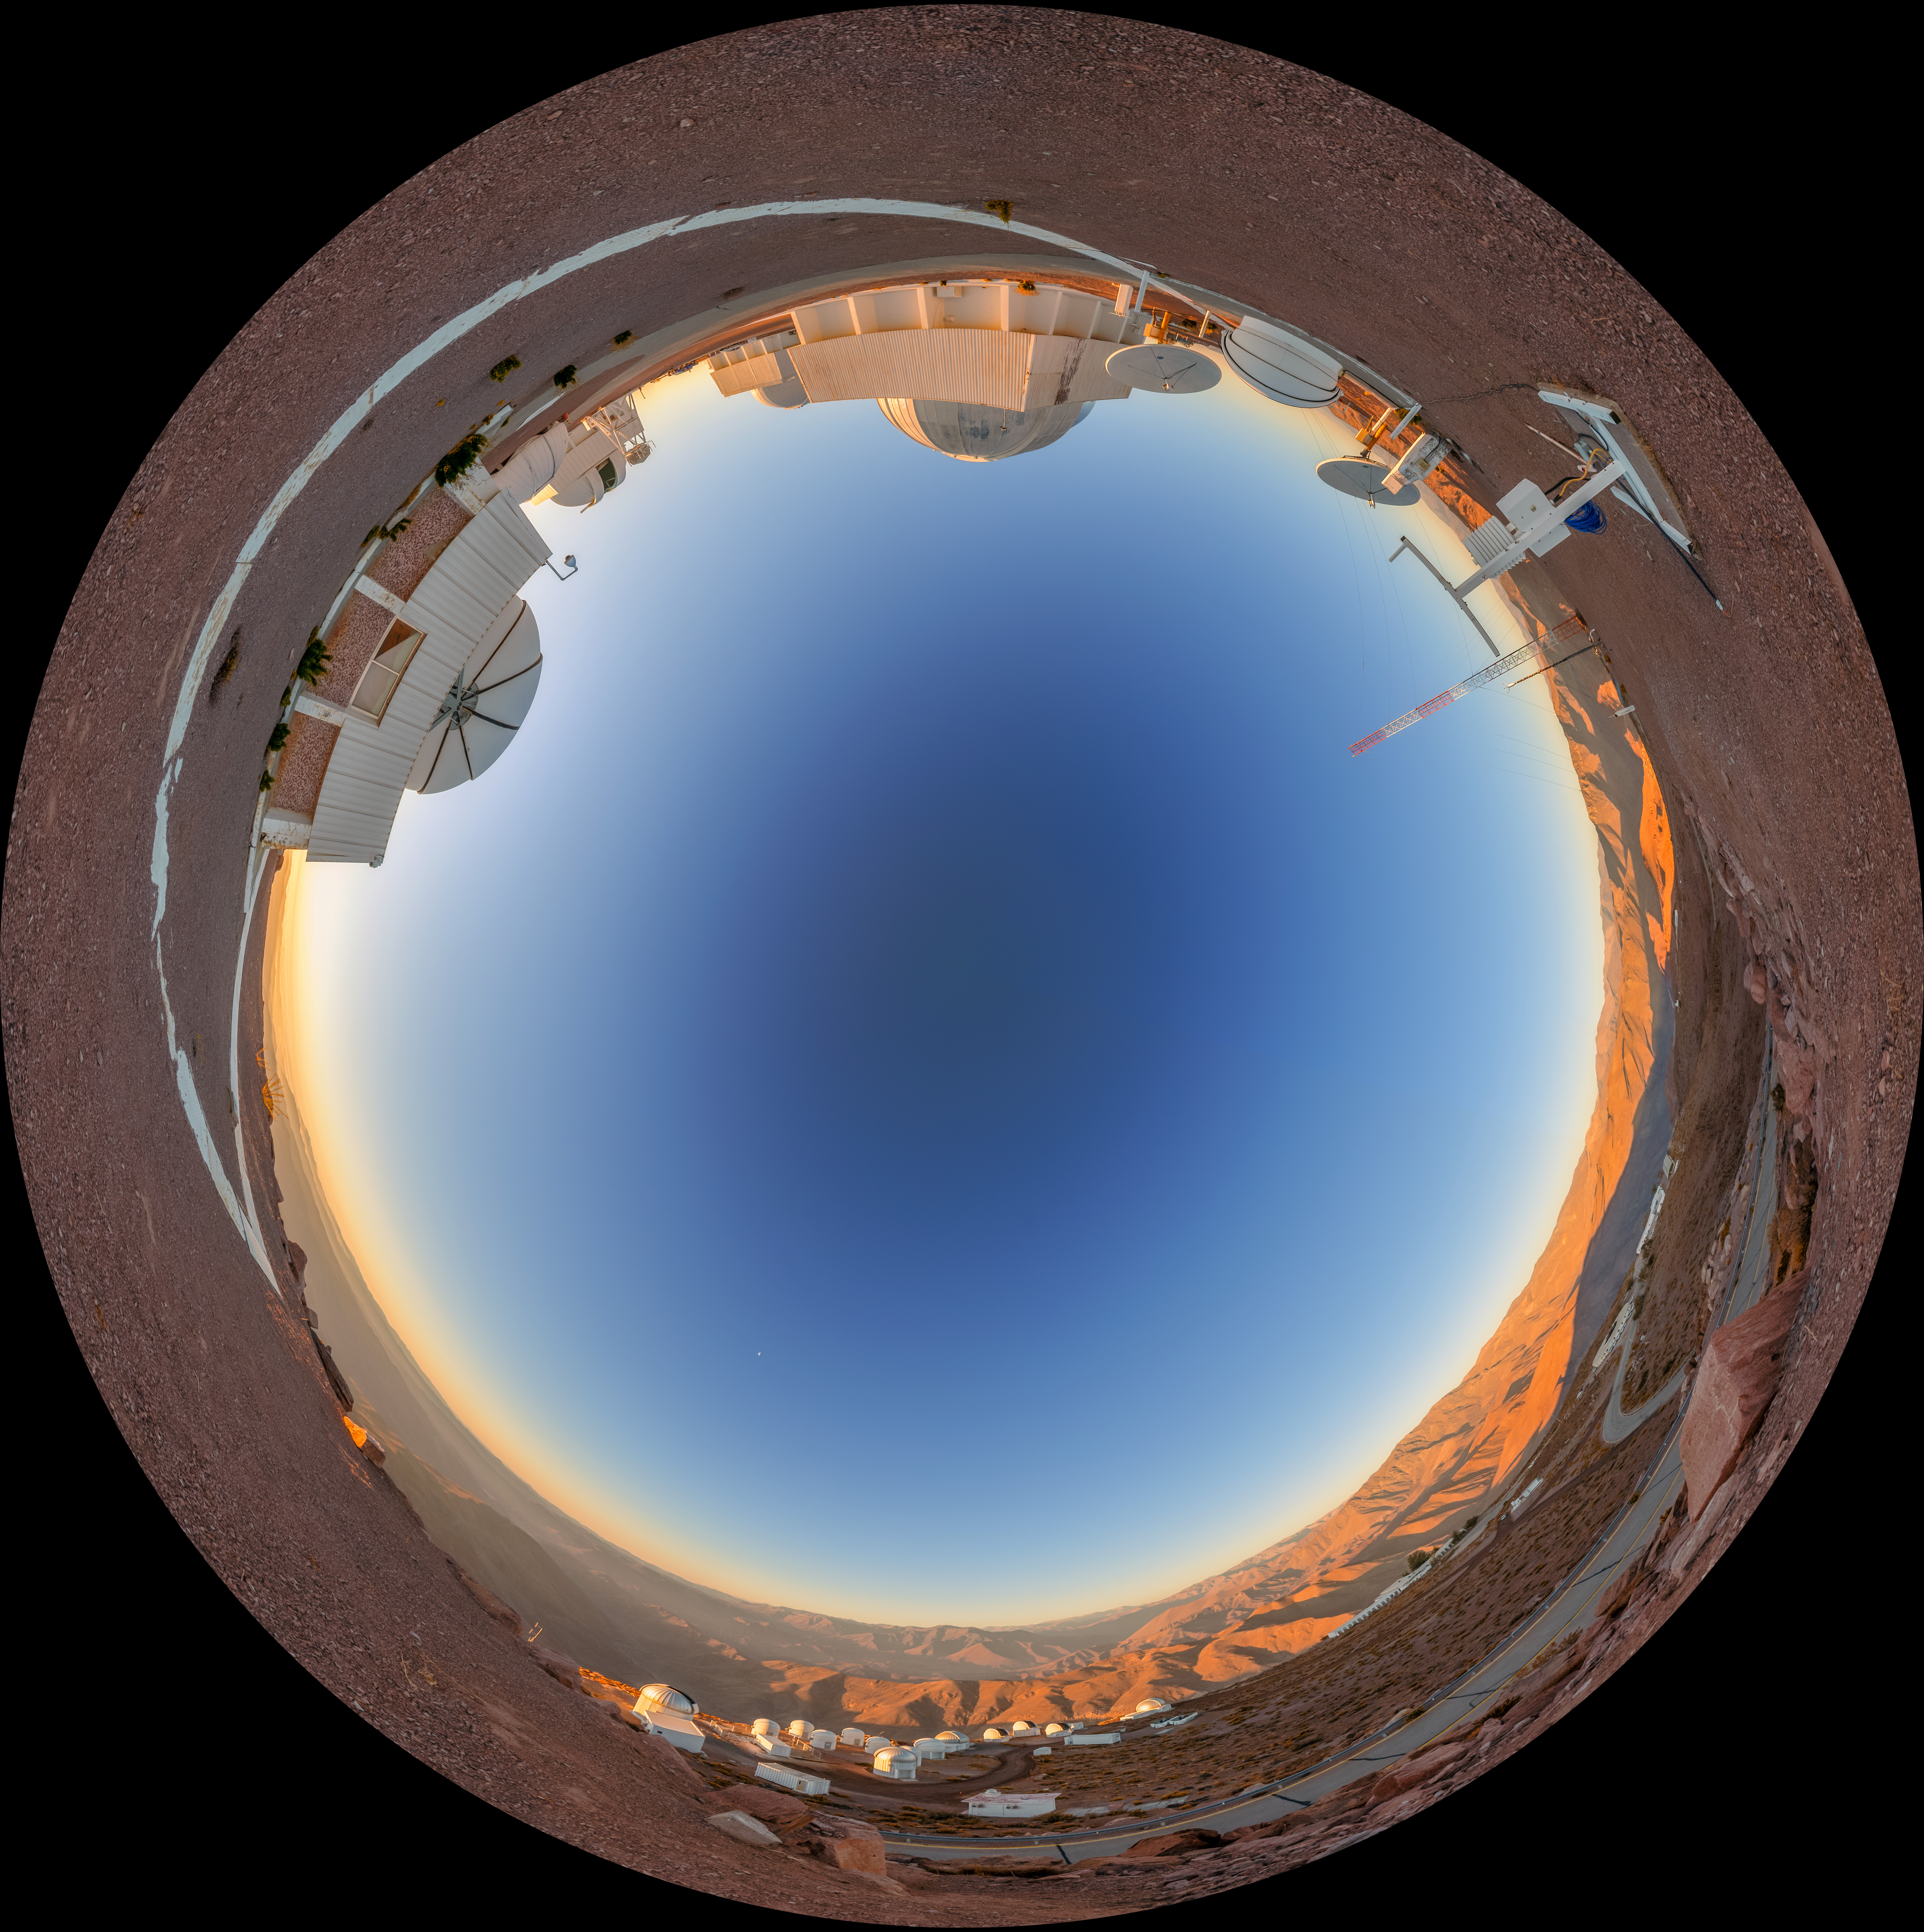

Cerro Tololo Sunset Fulldome

A fulldome view of the telescopes on Cerro Tololo in Chile during sunset. In the foreground clockwise are: Chilean Automatic Supernova sEarch dome, US Naval Observatory Deep South Telescope, and aTmCam.

A 360 panorama version of this image can be viewed here.

Credit: NOIRLab/NSF/AURA/P. Horálek